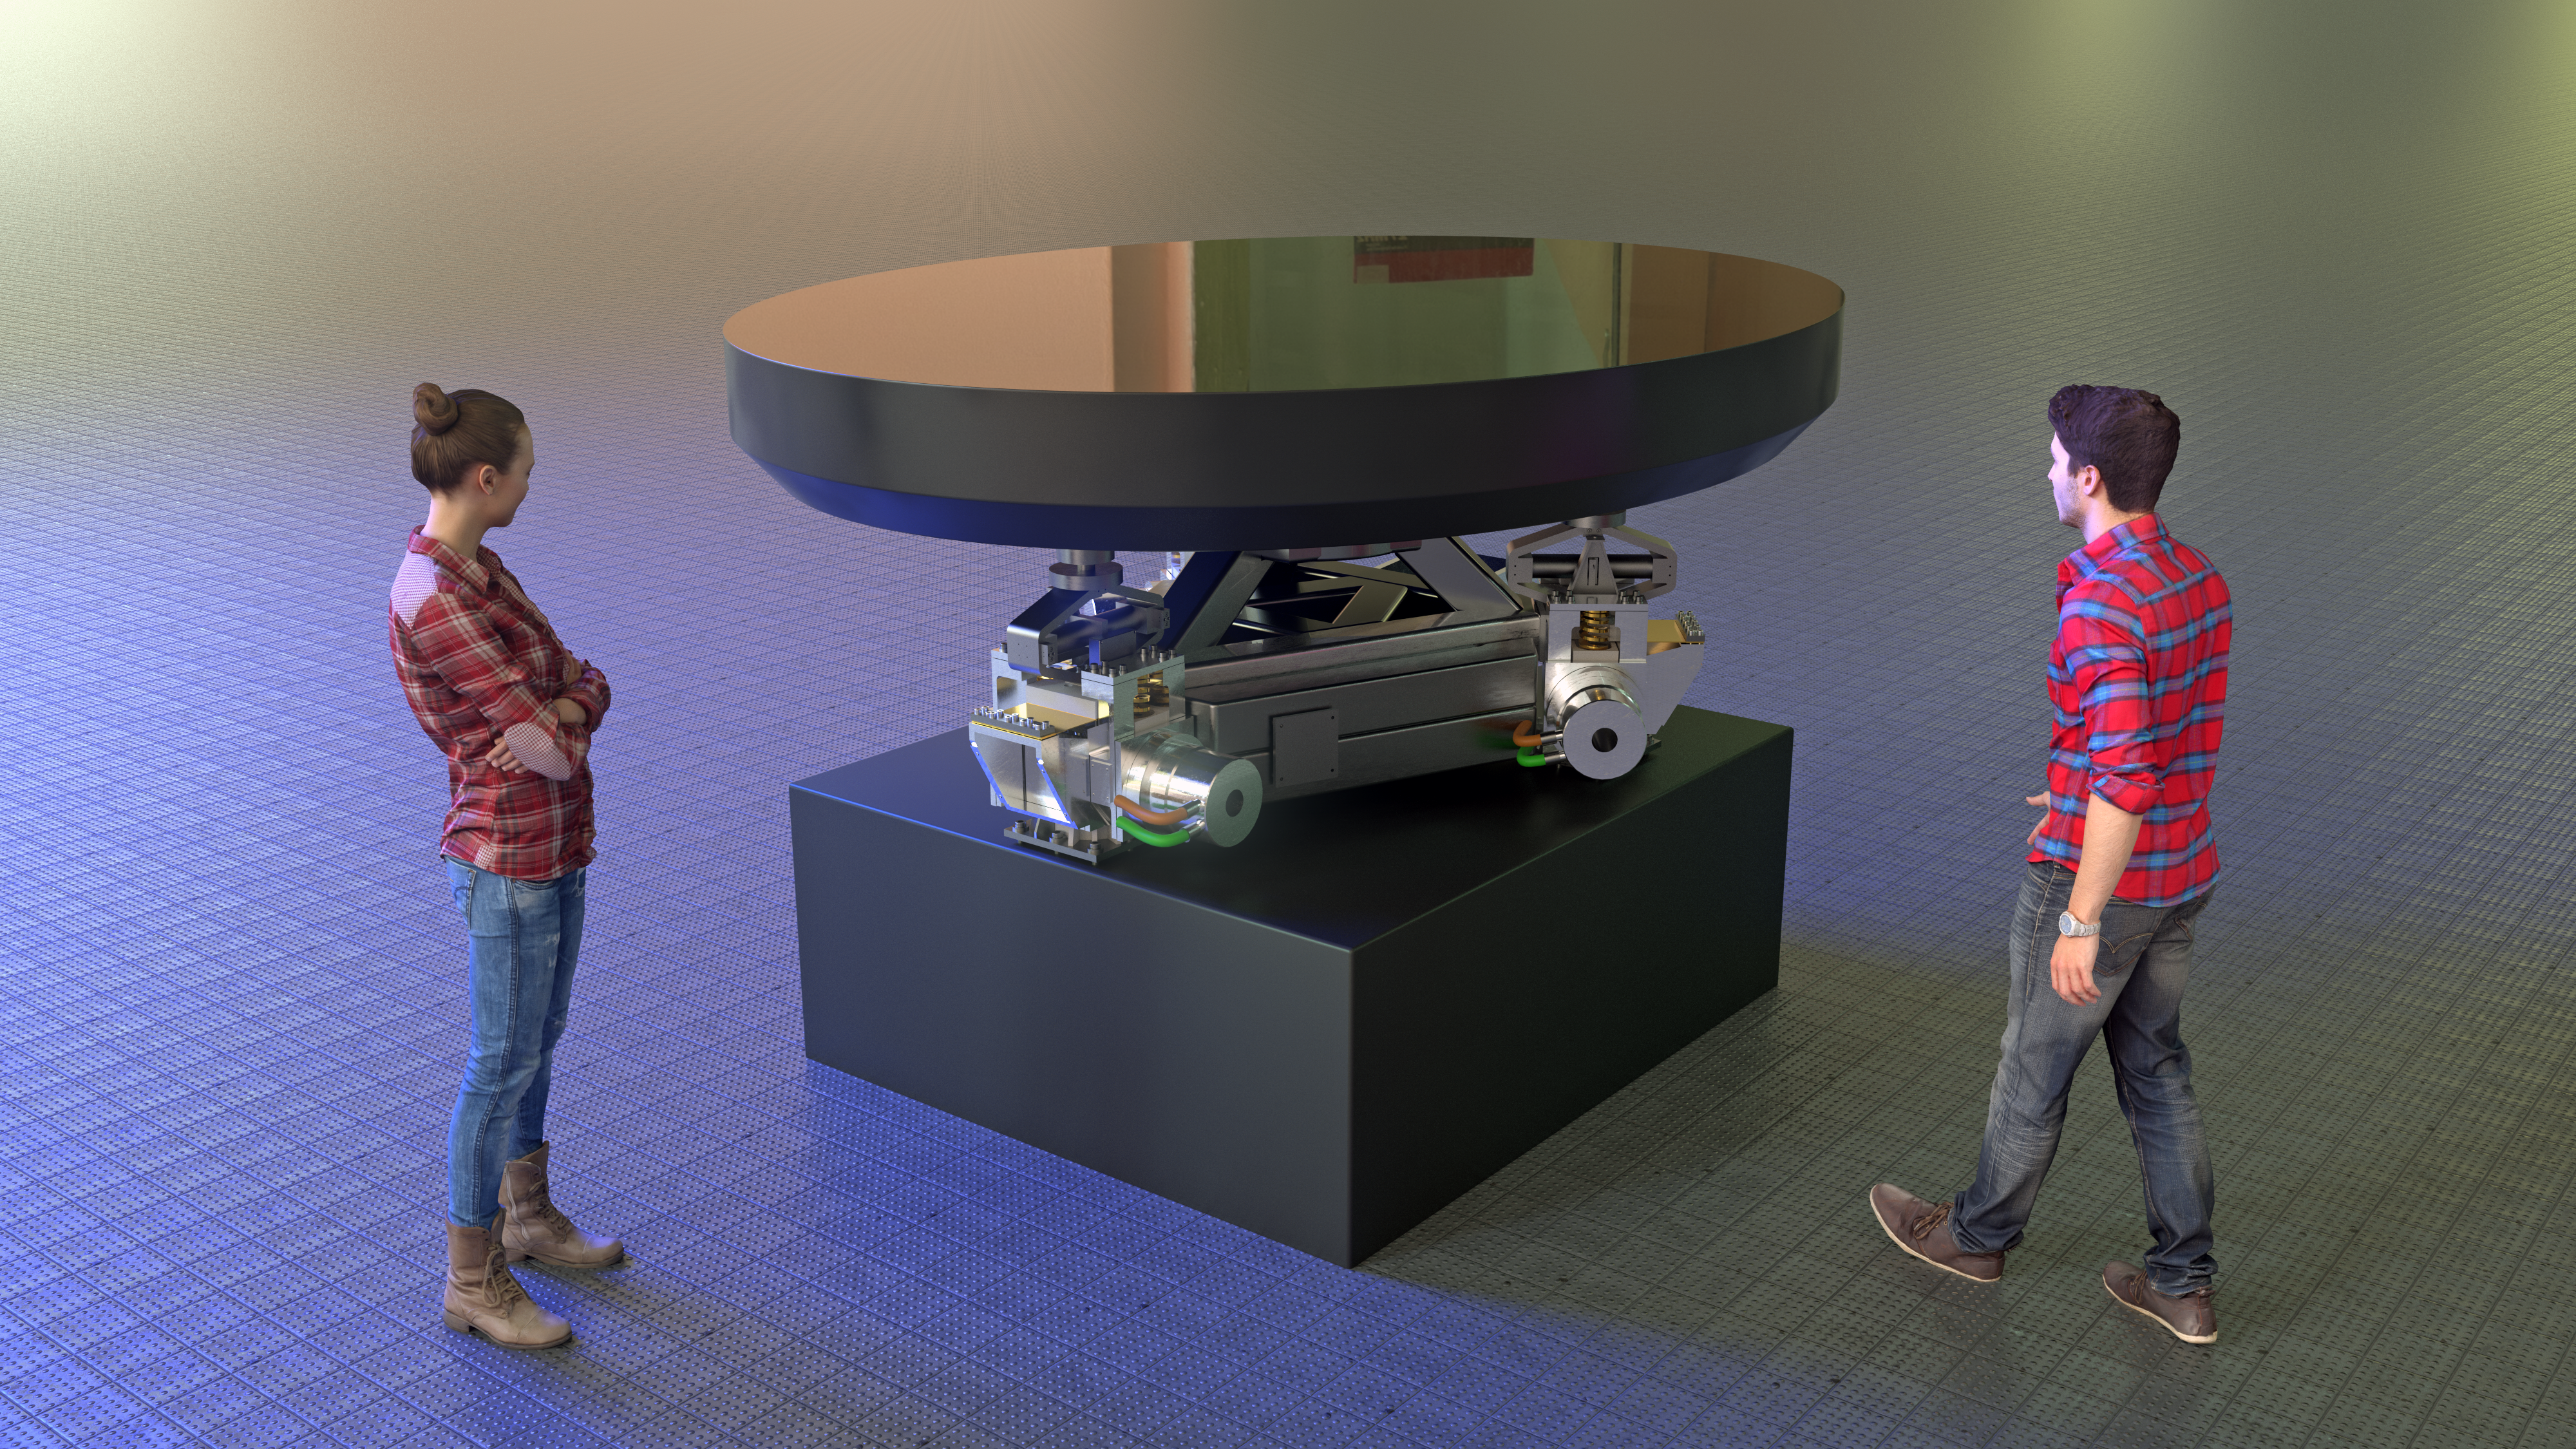

M5 Mirror and Cell Structure rendering

This image shows a rendering of the M5 mirror and cell support structure that will be used on ESO's Extremely Large Telescope (ELT). Designed and manufactured by SENER Aerospacial , the support cell structure will have critical performances in terms of accuracy to ensure the stability of the flat elliptical mirror M5.

Credit: SENER Aerospacial/ESO/L. Calçada